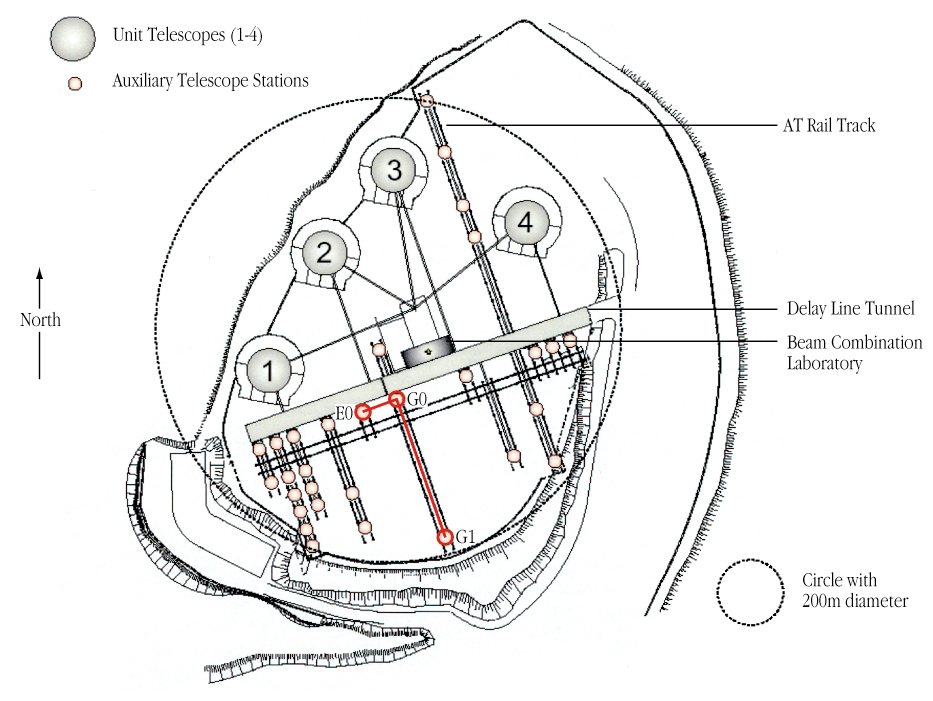

The VLT interferometer at Paranal

The layout of the Very Large Telescope Interferometer (VLTI) on the observing platform at the summit of Cerro Paranal, with the locations of the main components (8.2-m Unit Telescopes; Auxiliary Telescope (AT) rail tracks and observing stations; Delay Line tunnel; Beam Combination (Interferometric) Laboratory) indicated. The E0-G0 and E0-G1 configurations (baselines) used for observations of Alpha Centauri A and Alpha Centauri B are shown.

Credit: ESO